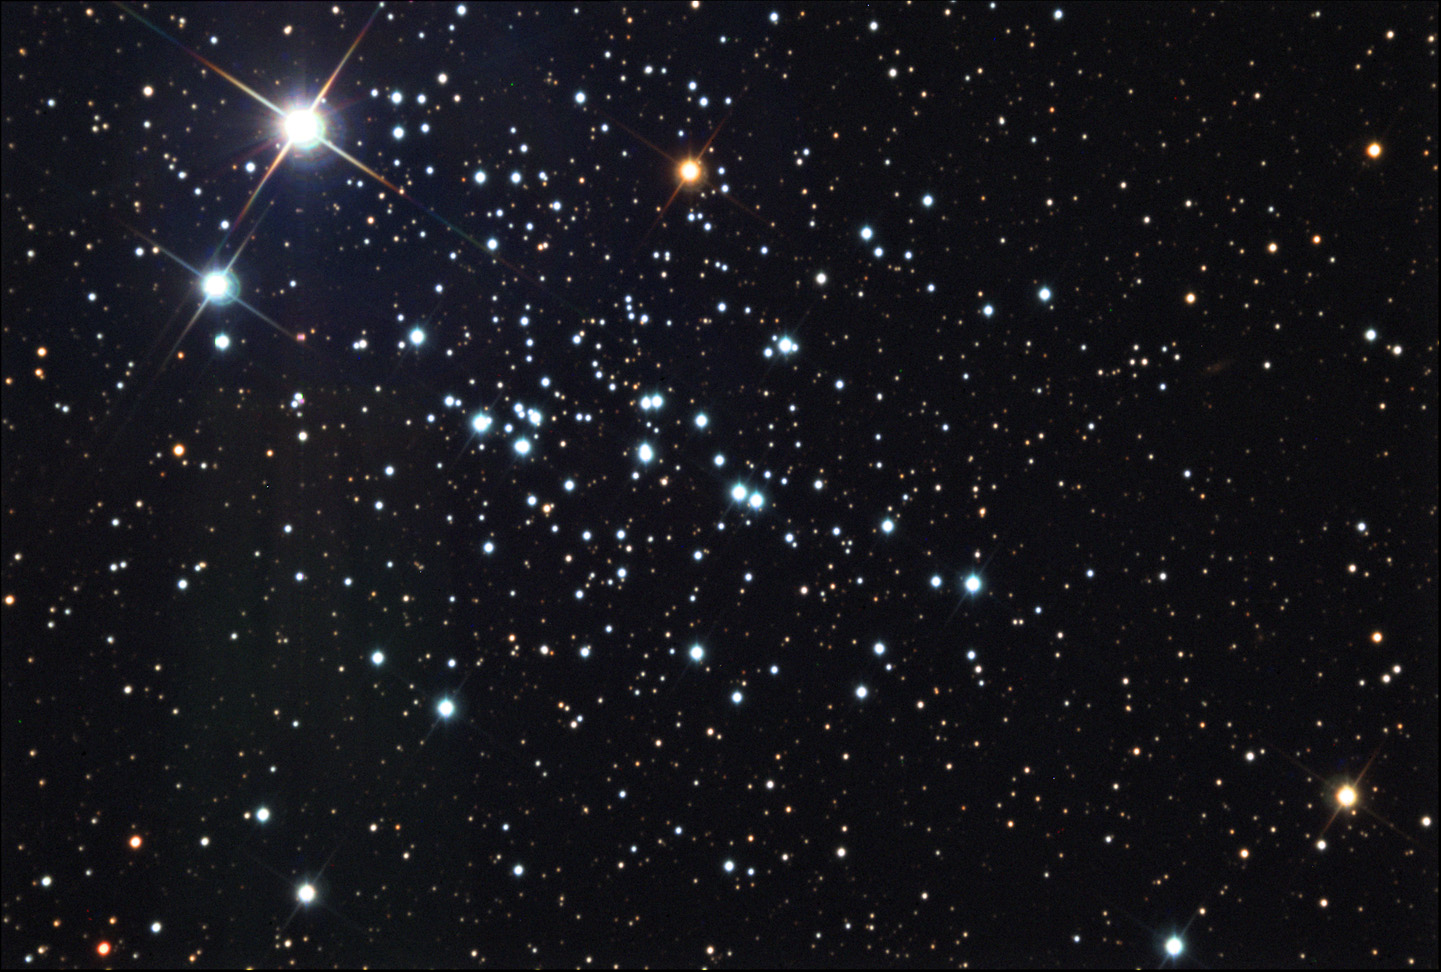

NGC 457: The "ET" Cluster

NGC 457 is an open cluster located in the constellation Cassieopeia. It is easily found in small telescopes, and a favorite for amateur astronomers who can imagine the nicknames of Owl Cluster and ET. The two bright stars in the upper left make up the eyes of ET.

This image was taken as part of Advanced Observing Program (AOP) program at Kitt Peak Visitor Center during 2014.

Credit: KPNO/NOIRLab/NSF/AURA/Ken and Emilie Siarkiewicz/Adam Block